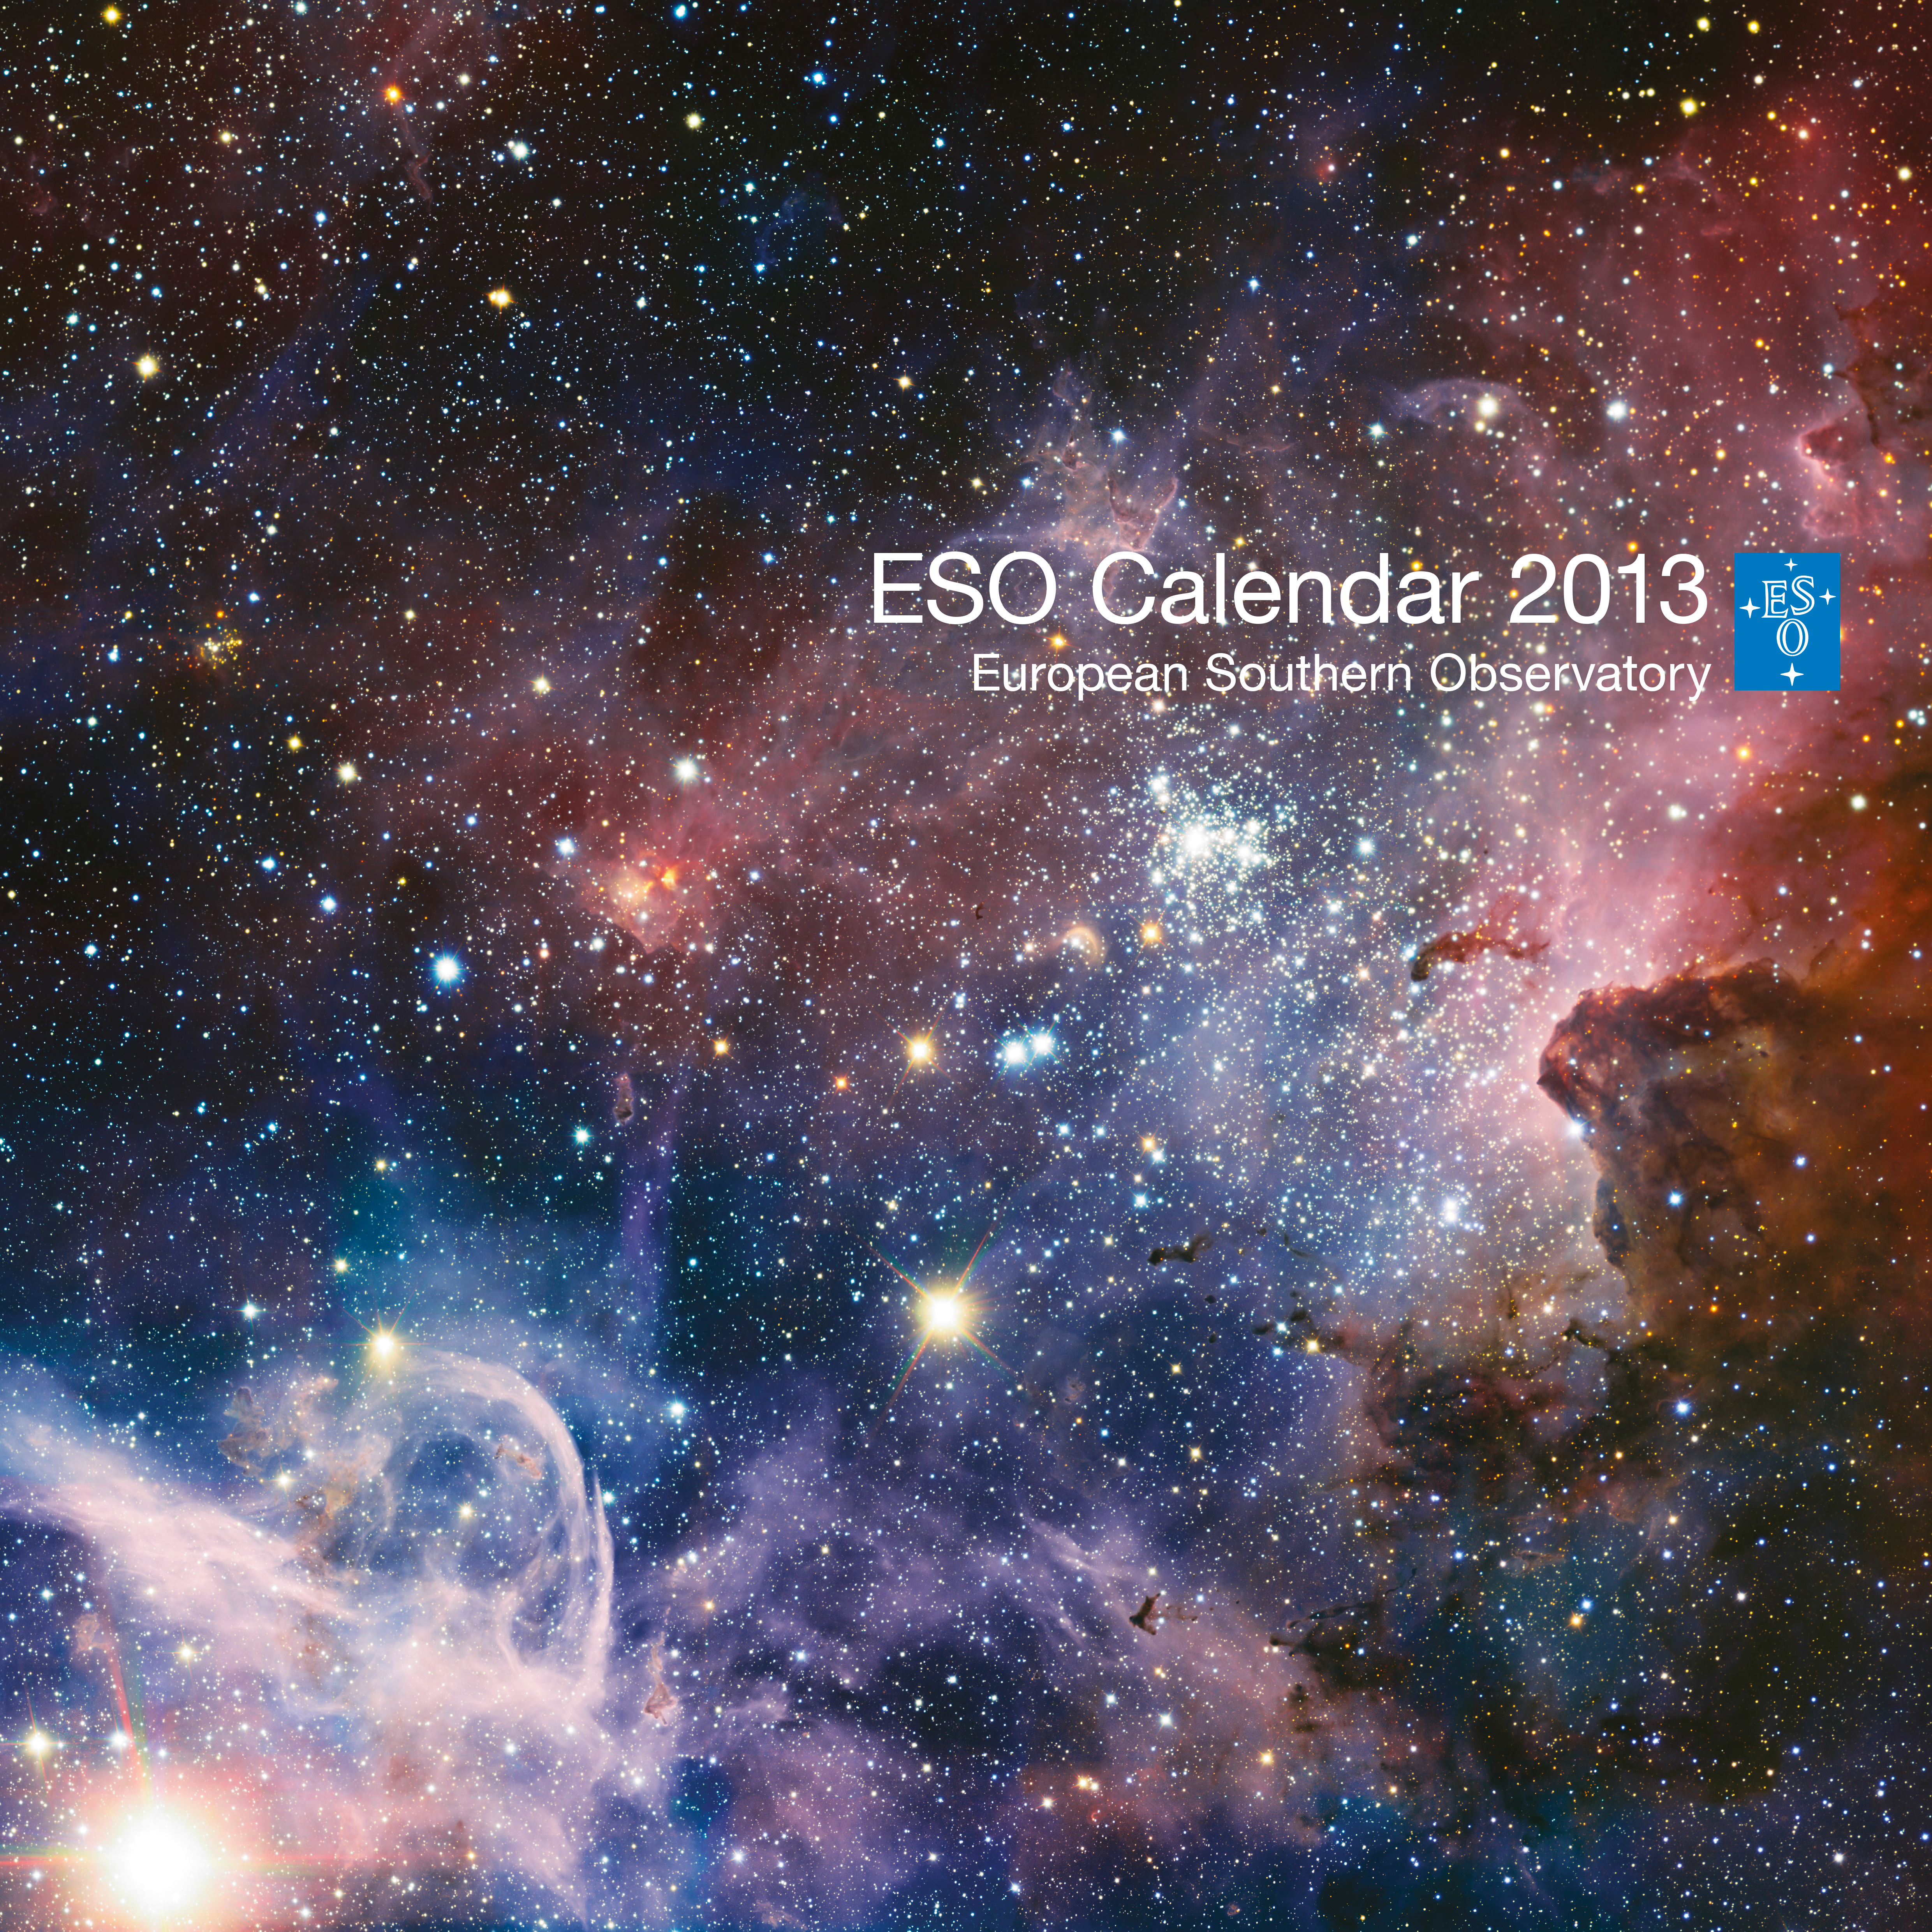

Cover of Calendar 2013

ESO has again produced a calendar for the year 2013, with beautiful astronomical images, unique pictures of ESO' s telescopes and breathtaking landscapes.

Lunar phases are also indicated.

The calendar measures 42 x 42 cm and has 14 pages, with a cardboard back. It is delivered in a cardboard box.

You can see images of the individual pages here.

Cover image description:

This image of the Carina Nebula, a region of massive star formation in the southern skies, was taken in infrared light using the HAWK-I camera on ESO’s Very Large Telescope. Many previously hidden features, scattered across a spectacular celestial landscape of gas, dust and young stars, have emerged.

Credit: ESO/T. Preibisch